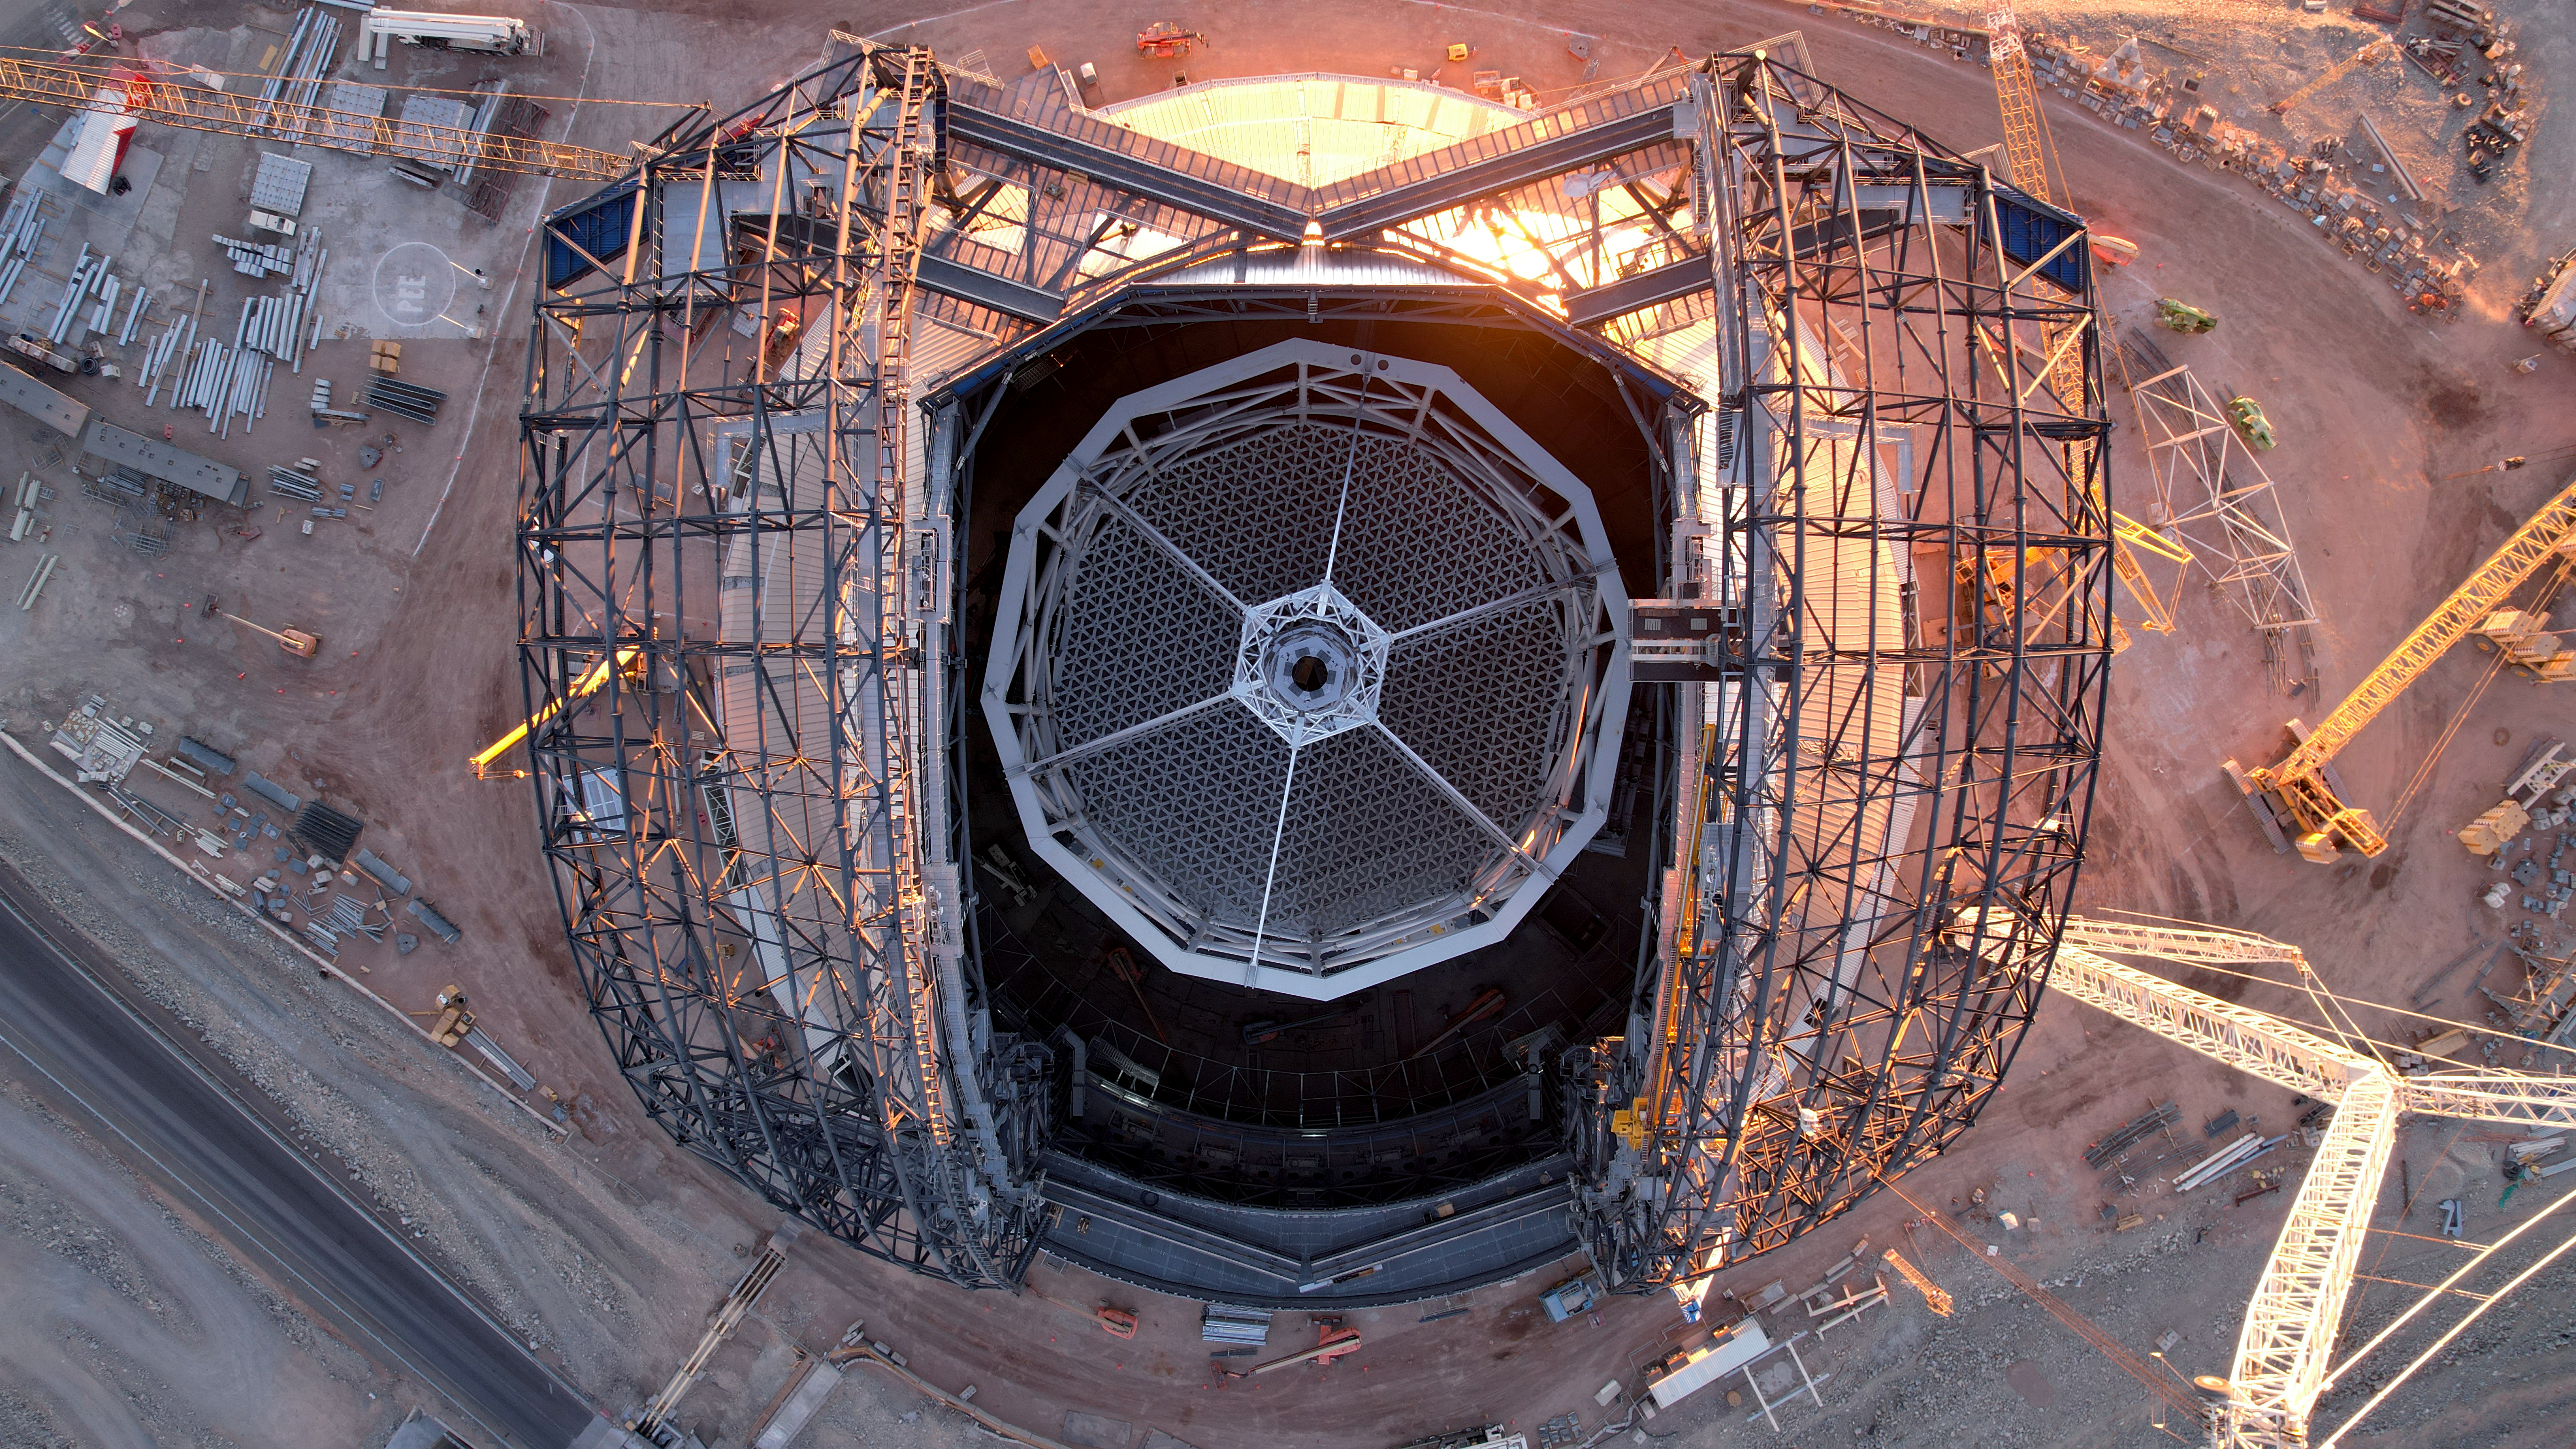

A top-down telescope

This photo, taken on 1 May 2025 at Cerro Armazones in Chile's Atacama Desert, gives us a perfectly aligned shot of ESO's Extremely Large Telescope from above. Looking straight down into the centre of the dome, the hexagonal support structure that will hold the ELT's 39-metre M1 mirror can be seen in its entirety, and either side we can see the framework for the telescope's two giant dome doors. All around, the construction site buzzes with activity, working to bring the ELT's completion closer every day.

Credit: ESO/G. Vecchia